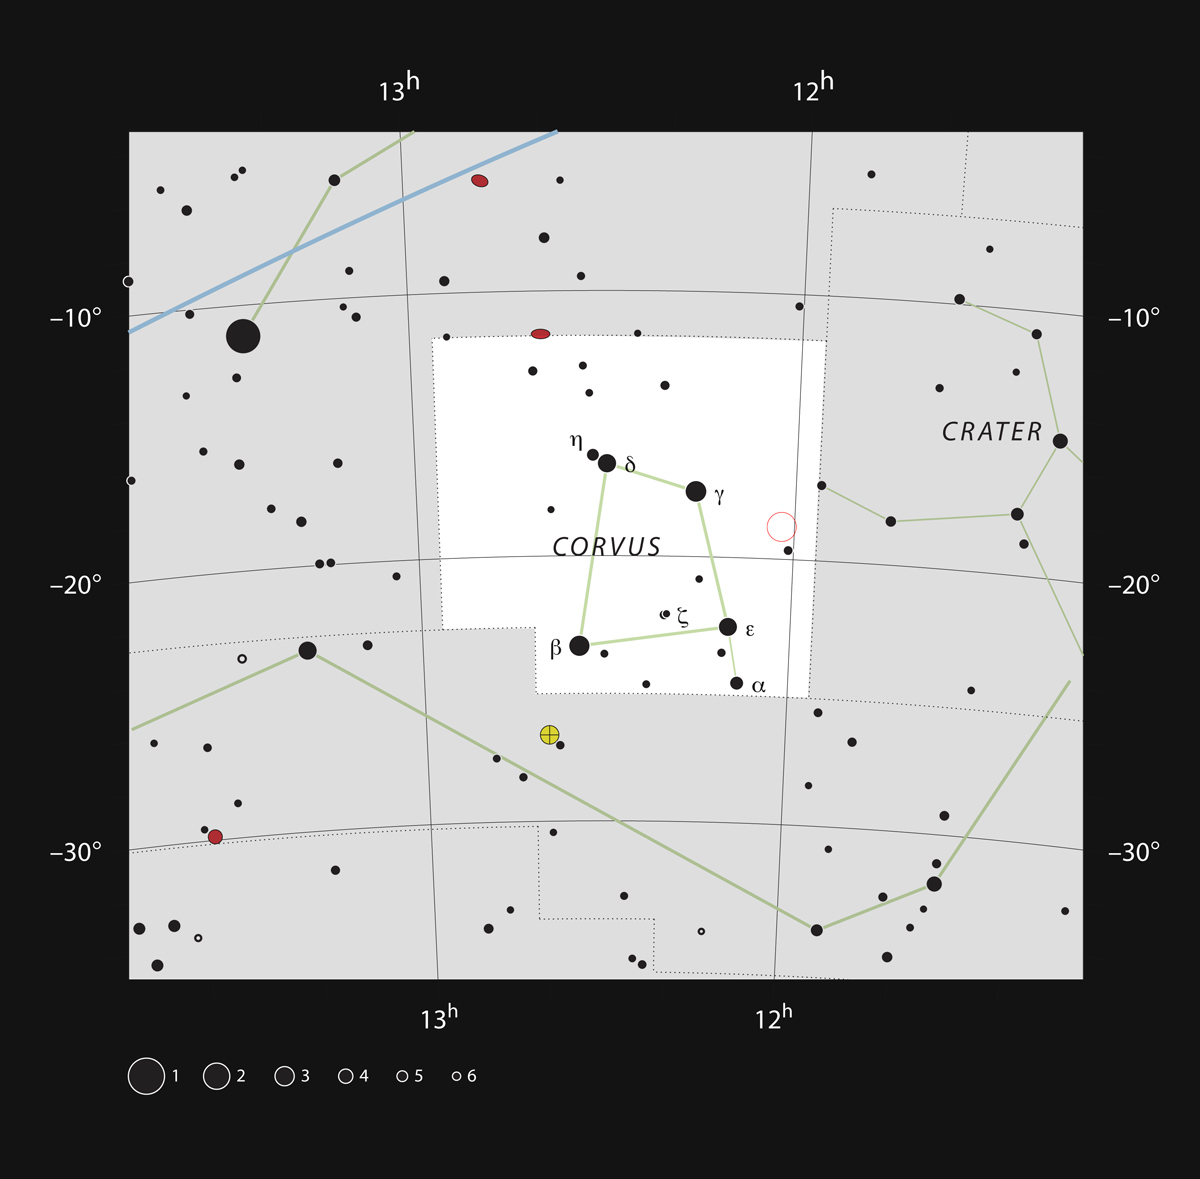

The Antennae Galaxies in the constellation of Corvus

This chart shows the location — marked with an open red circle — of the Antennae Galaxies (also known as NGC 4038 and 4039) in the constellation of Corvus (The Crow). This chart shows the stars that can be seen with the unaided eye from a dark site. The interacting galaxies can be seen as a small double hazy patch through moderate-sized amateur telescopes.

Credit: ESO, IAU and Sky & Telescope